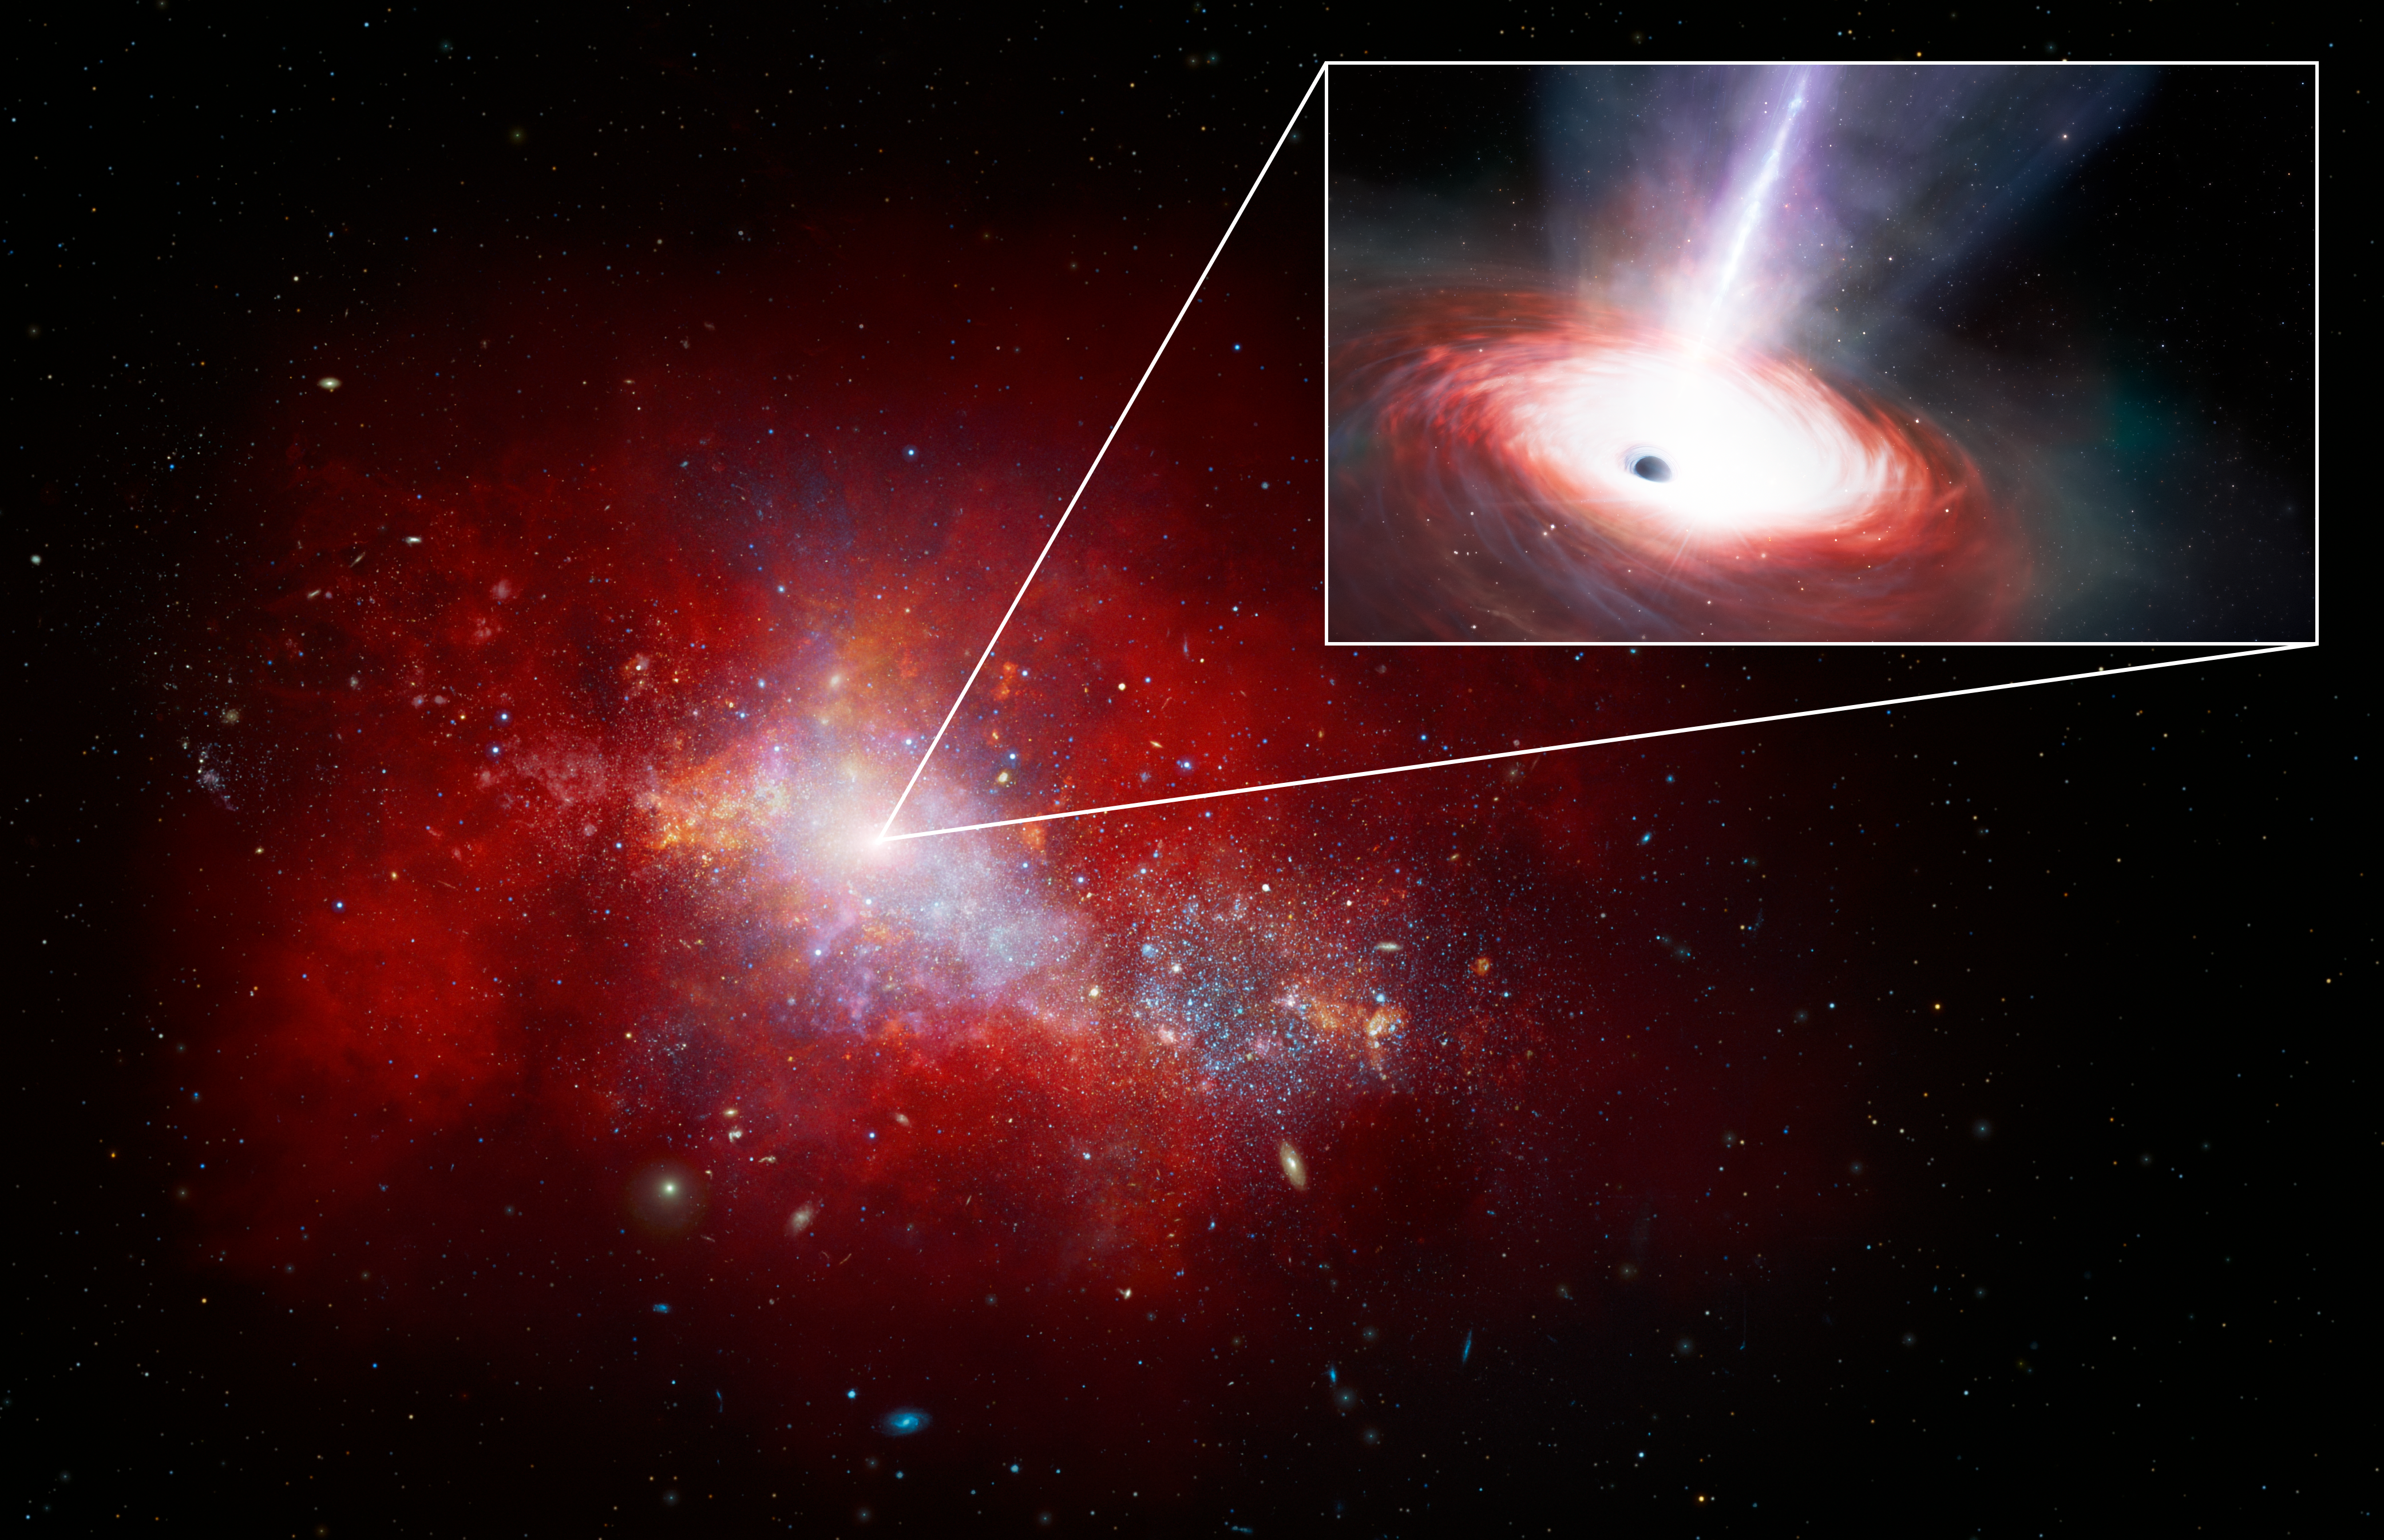

Artist’s Impression of Fastest-feeding Black Hole in the Early Universe

This artist’s illustration shows a red, early-Universe dwarf galaxy that hosts a rapidly feeding black hole at its center. Using data from NASA's JWST and Chandra X-ray Observatory, a team of U.S. National Science Foundation NOIRLab astronomers have discovered this low-mass supermassive black hole at the center of a galaxy just 1.5 billion years after the Big Bang. It is accreting matter at a phenomenal rate — over 40 times the theoretical limit. While short lived, this black hole’s ‘feast’ could help astronomers explain how supermassive black holes grew so quickly in the early Universe.

Credit: NOIRLab/NSF/AURA/J. da Silva/M. Zamani